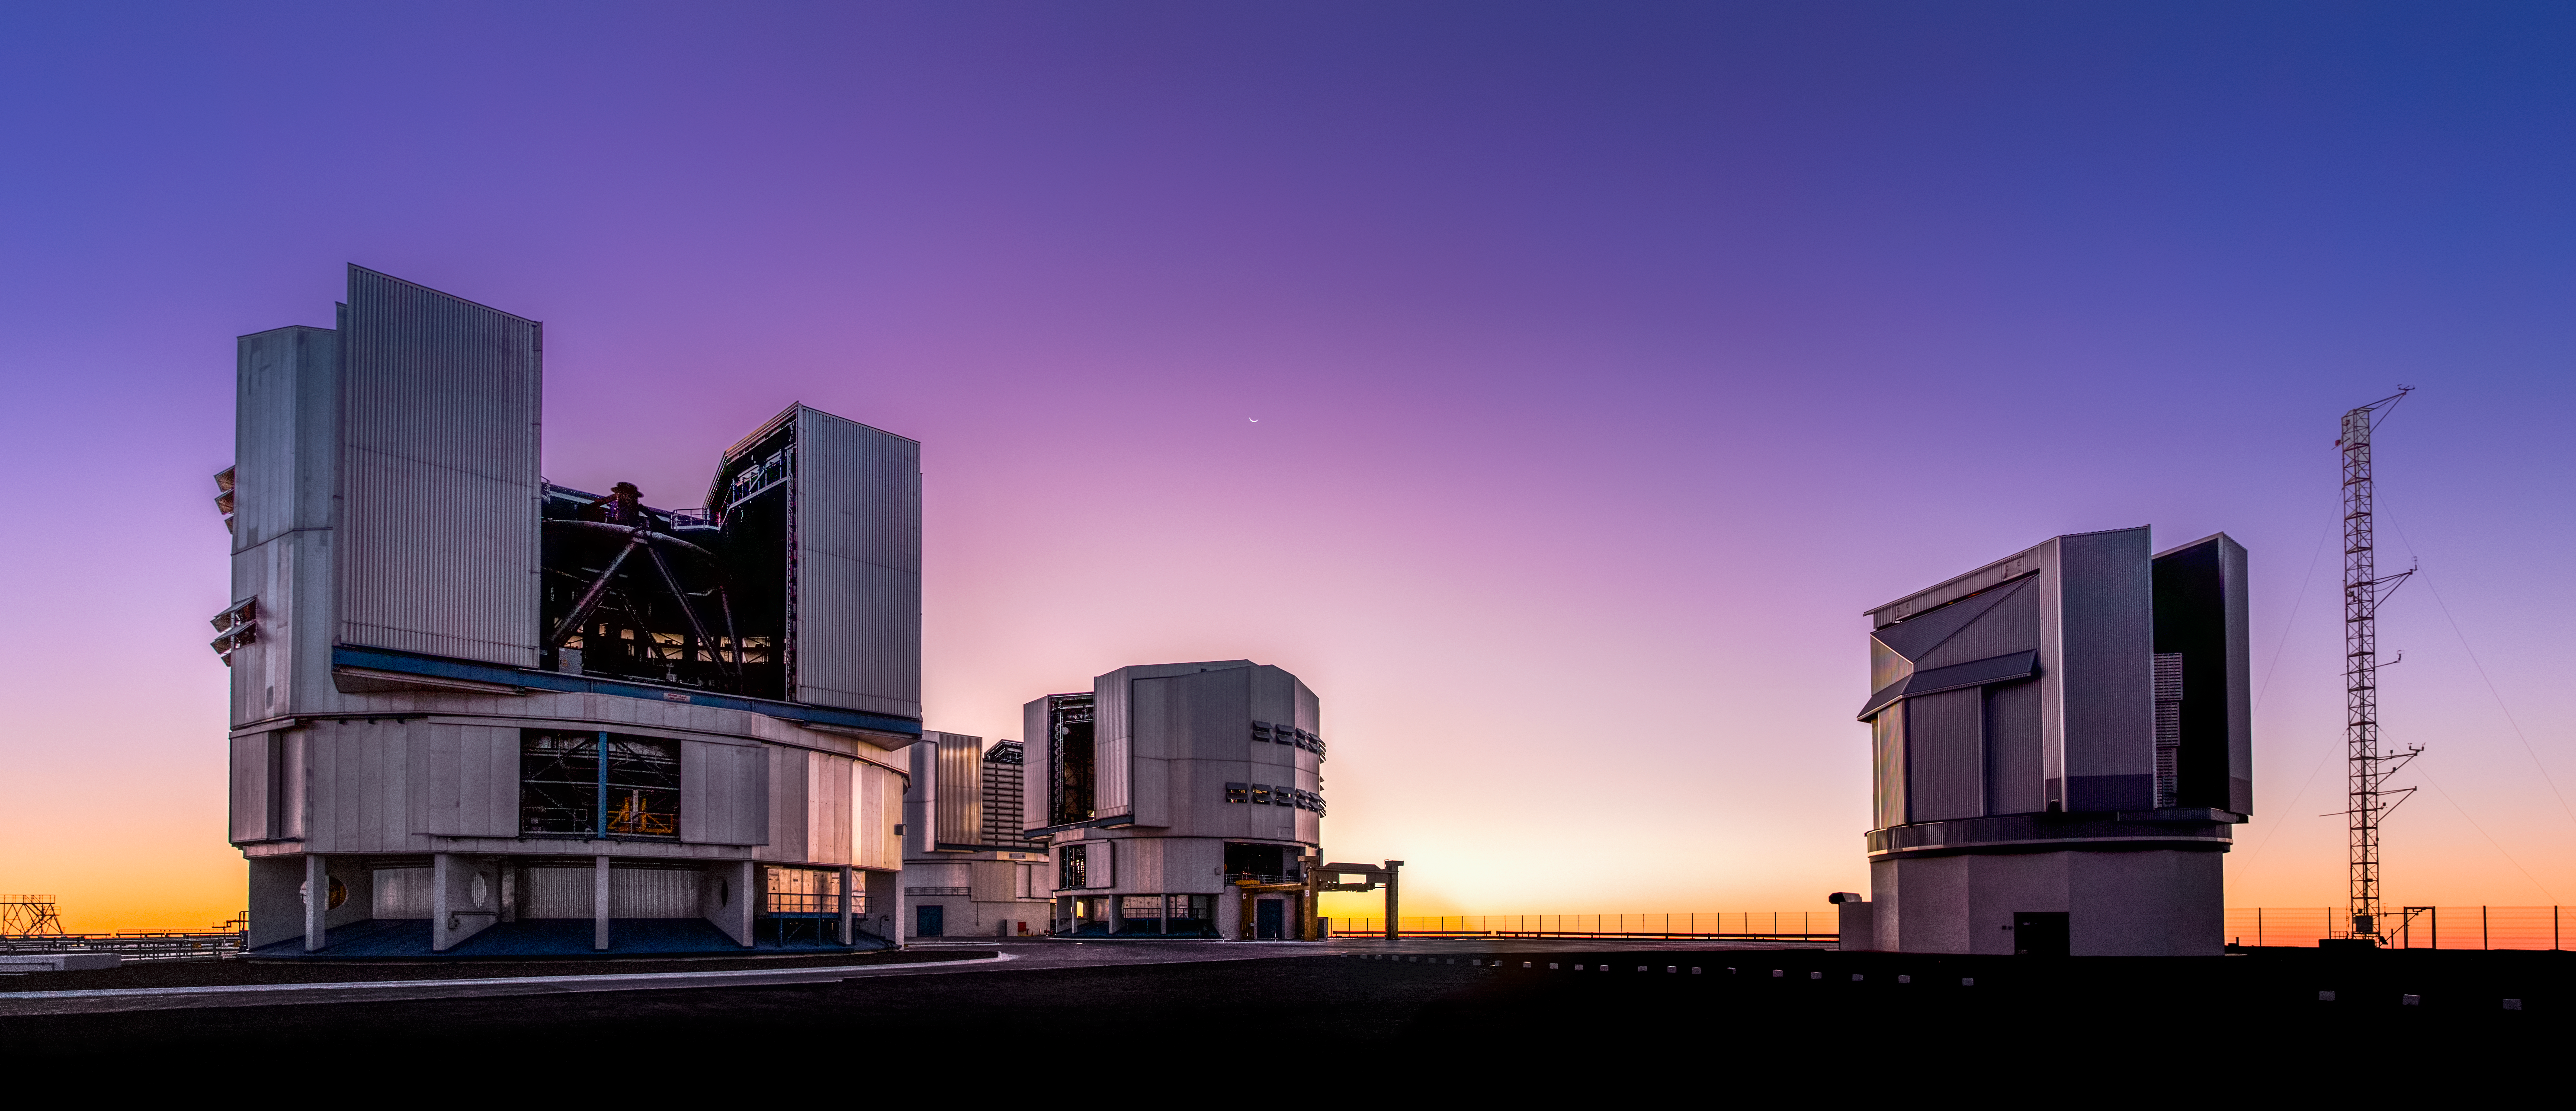

A Cosmic Cheshire Cat

The four large Unit Telescopes comprising ESO’s Very Large Telescope sit quietly beneath a purple and gold sky, calmly basking in the last rays of sunlight over Cerro Paranal in the Atacama Desert, northern Chile.

The tiny crescent Moon can just about be seen at the centre of the frame — the Moon looks “upside down” from here, its familiar crescent shape apparently inverted. This is normal for the southern hemisphere as a result of the path the Moon takes through the night sky, and the perspective from which the observer is viewing it. This appearance is also known as a “wet Moon” or “Cheshire Moon”, as the tips of the crescent curve upwards to represent either a bowl — which was believed to slowly fill with rain in Hawaiian mythology — or the wide smile of Lewis Carroll’s Cheshire Cat from Alice’s Adventures in Wonderland.

This photo was taken by ESO Photo Ambassador Miguel Claro. ESO is very proud to feature the work from its Photo Ambassadors, a group of world-class astrophotographers who unfailingly capture the clear skies above ESO’s observatories in Chile night after night. A great many of our ESO Pictures of the Week from Chile are taken by Photo Ambassadors.

If you would like to see Paranal in the cool light of twilight, then check back in with next week’s ESO Picture of the Week!

Credit: ESO/M. Claro